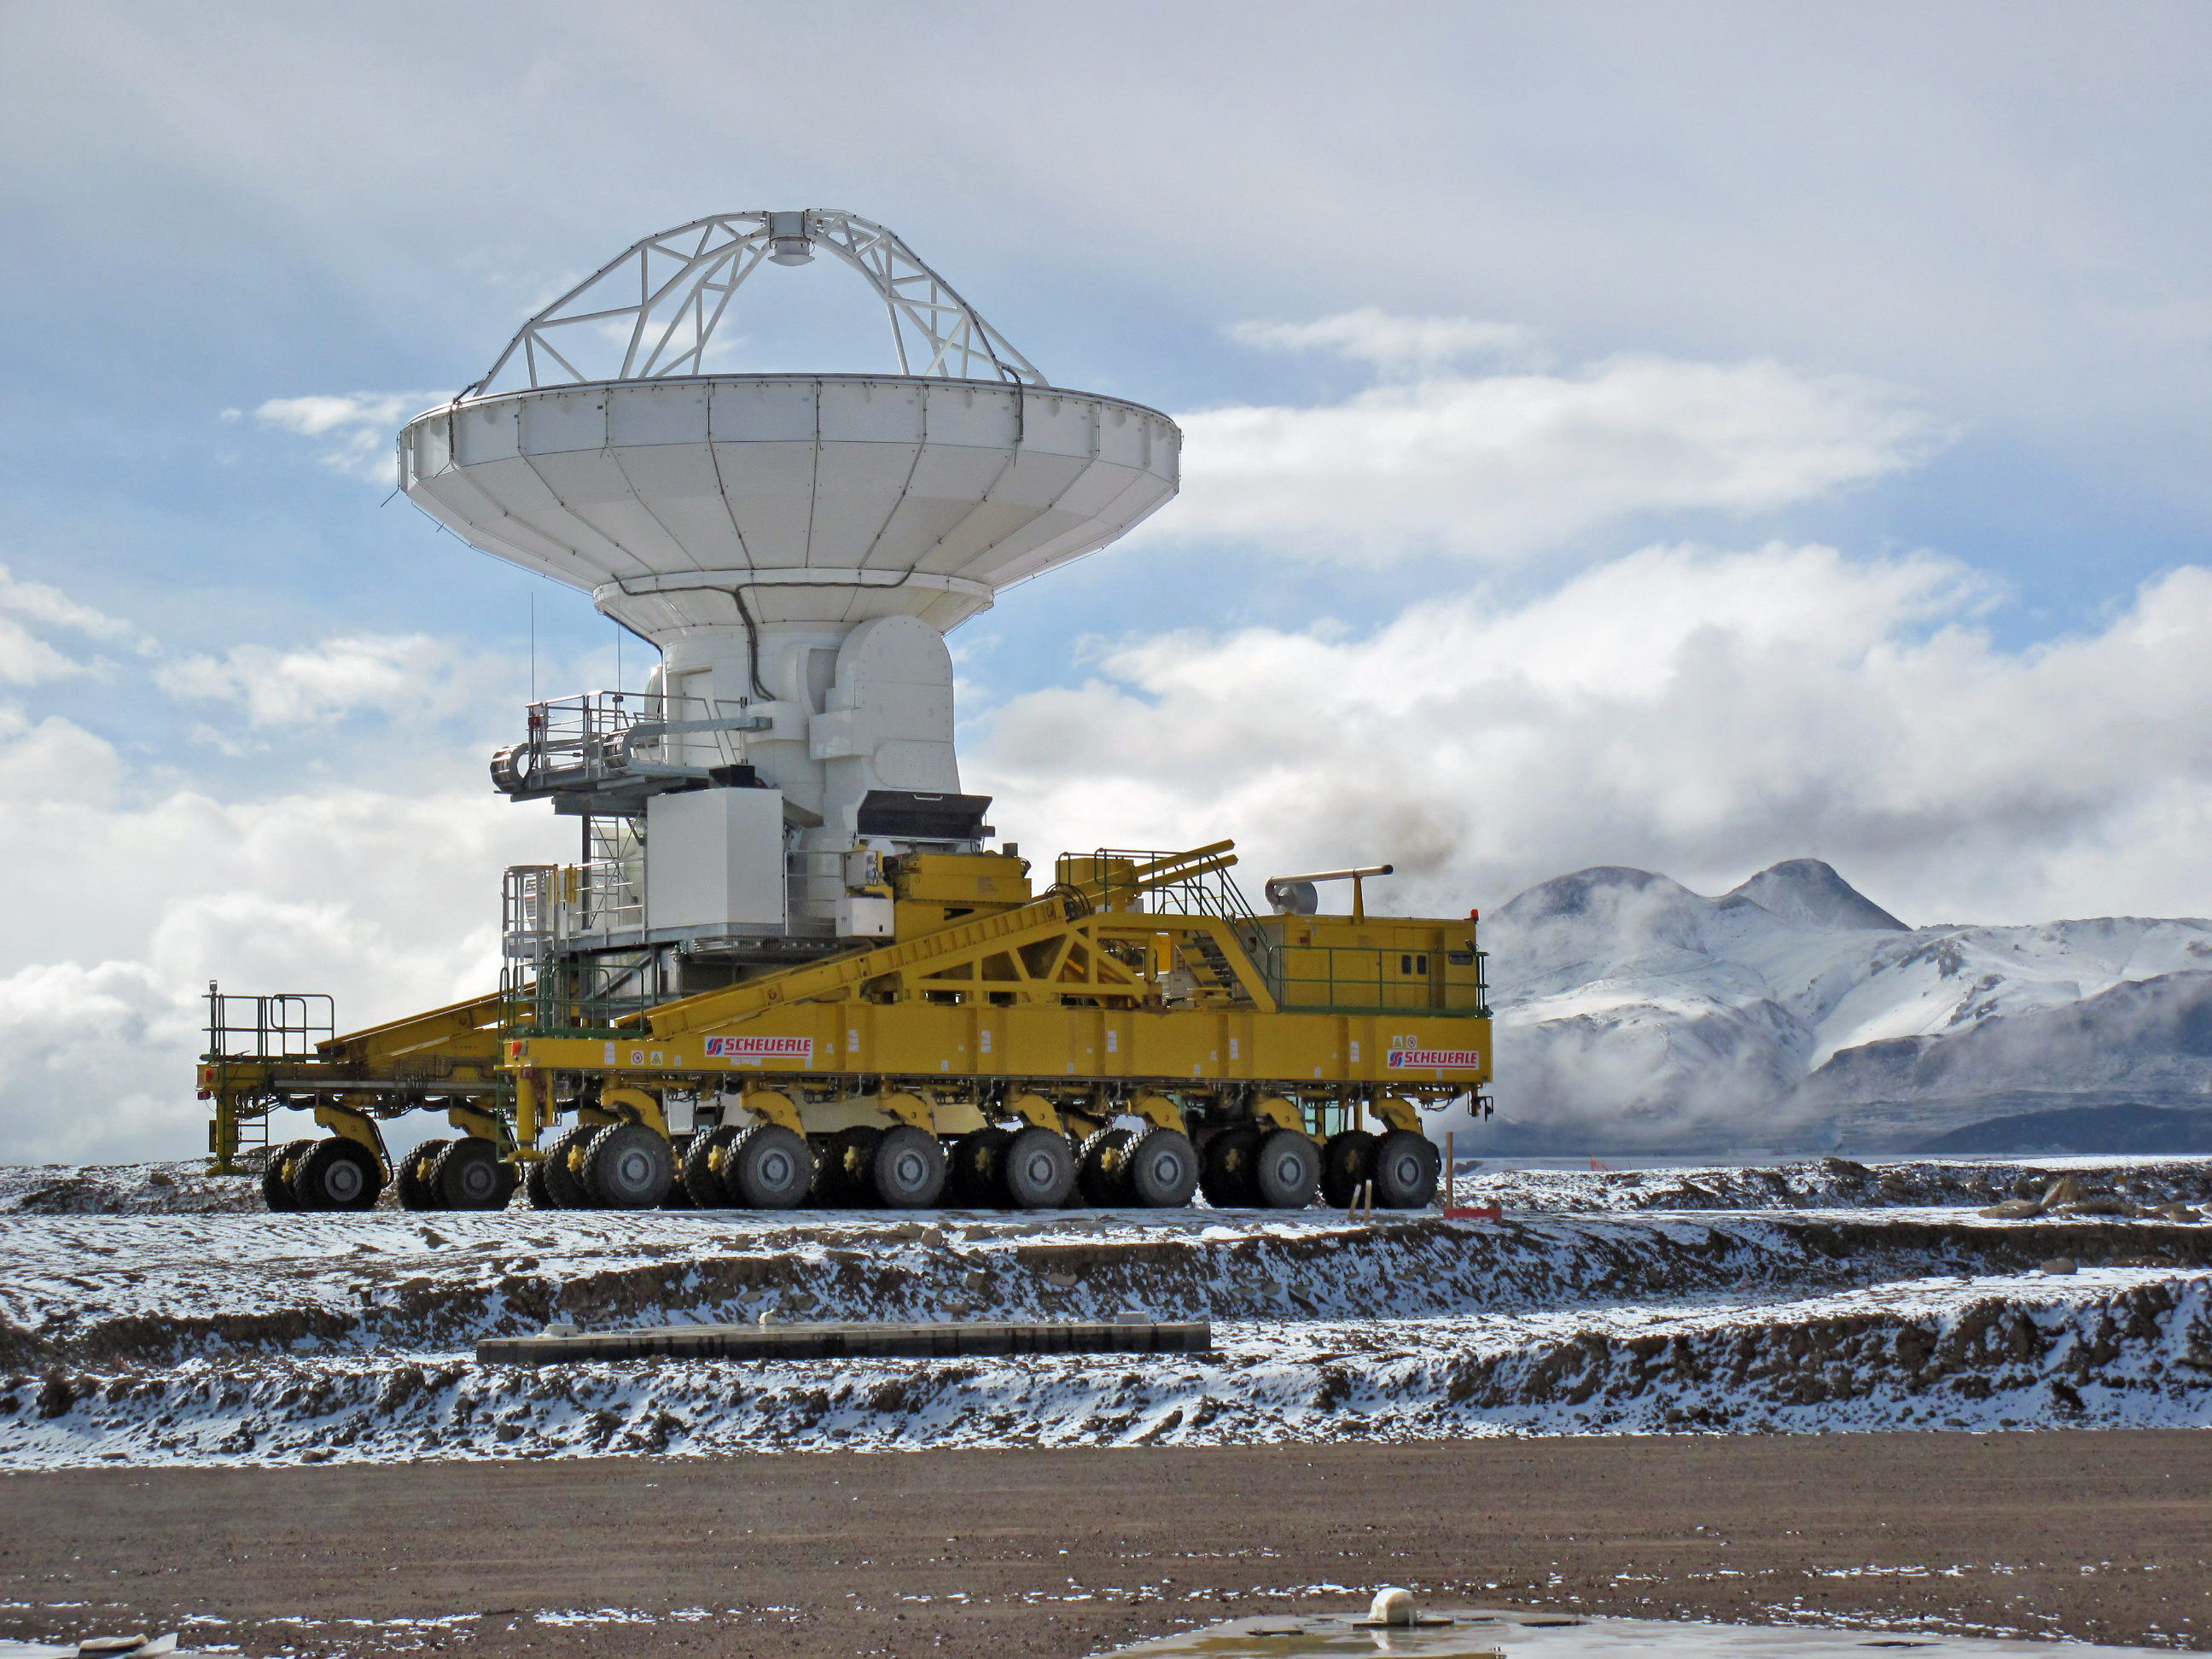

Snow visits the ALMA site*

High in the Chilean Andes, at 5000 metres above sea level, one of the giant Atacama Large Millimeter/submillimeter Array (ALMA) antenna transporters contemplates an unexpected sight — a delicate dusting of snow whitens the breathtaking landscape of the Chajnantor plateau, home of the ALMA project. Snow is a very rare event at this extremely arid site and is a consequence of the Altiplanic winter, caused when the jet stream reverses and comes from the chill east. Chajnantor is one of the driest sites in the world, making it excellent for astronomical observations. The hill in the background is Toco, a 5600-metre mountain toward the north. This image was taken on 30 April 2010.

The ALMA transporters, two giant custom-built vehicles, can move the antennas across the Chajnantor plateau, allowing different configurations of the array. Since late 2009, there have been three antennas at 5000 metres. Eventually ALMA will have a total of 66 antennas when complete, around 2012, and early scientific observations are expected around 2011.

This image is available as a mounted image in the ESOshop.

Credit: ALMA (ESO/NAOJ/NRAO)